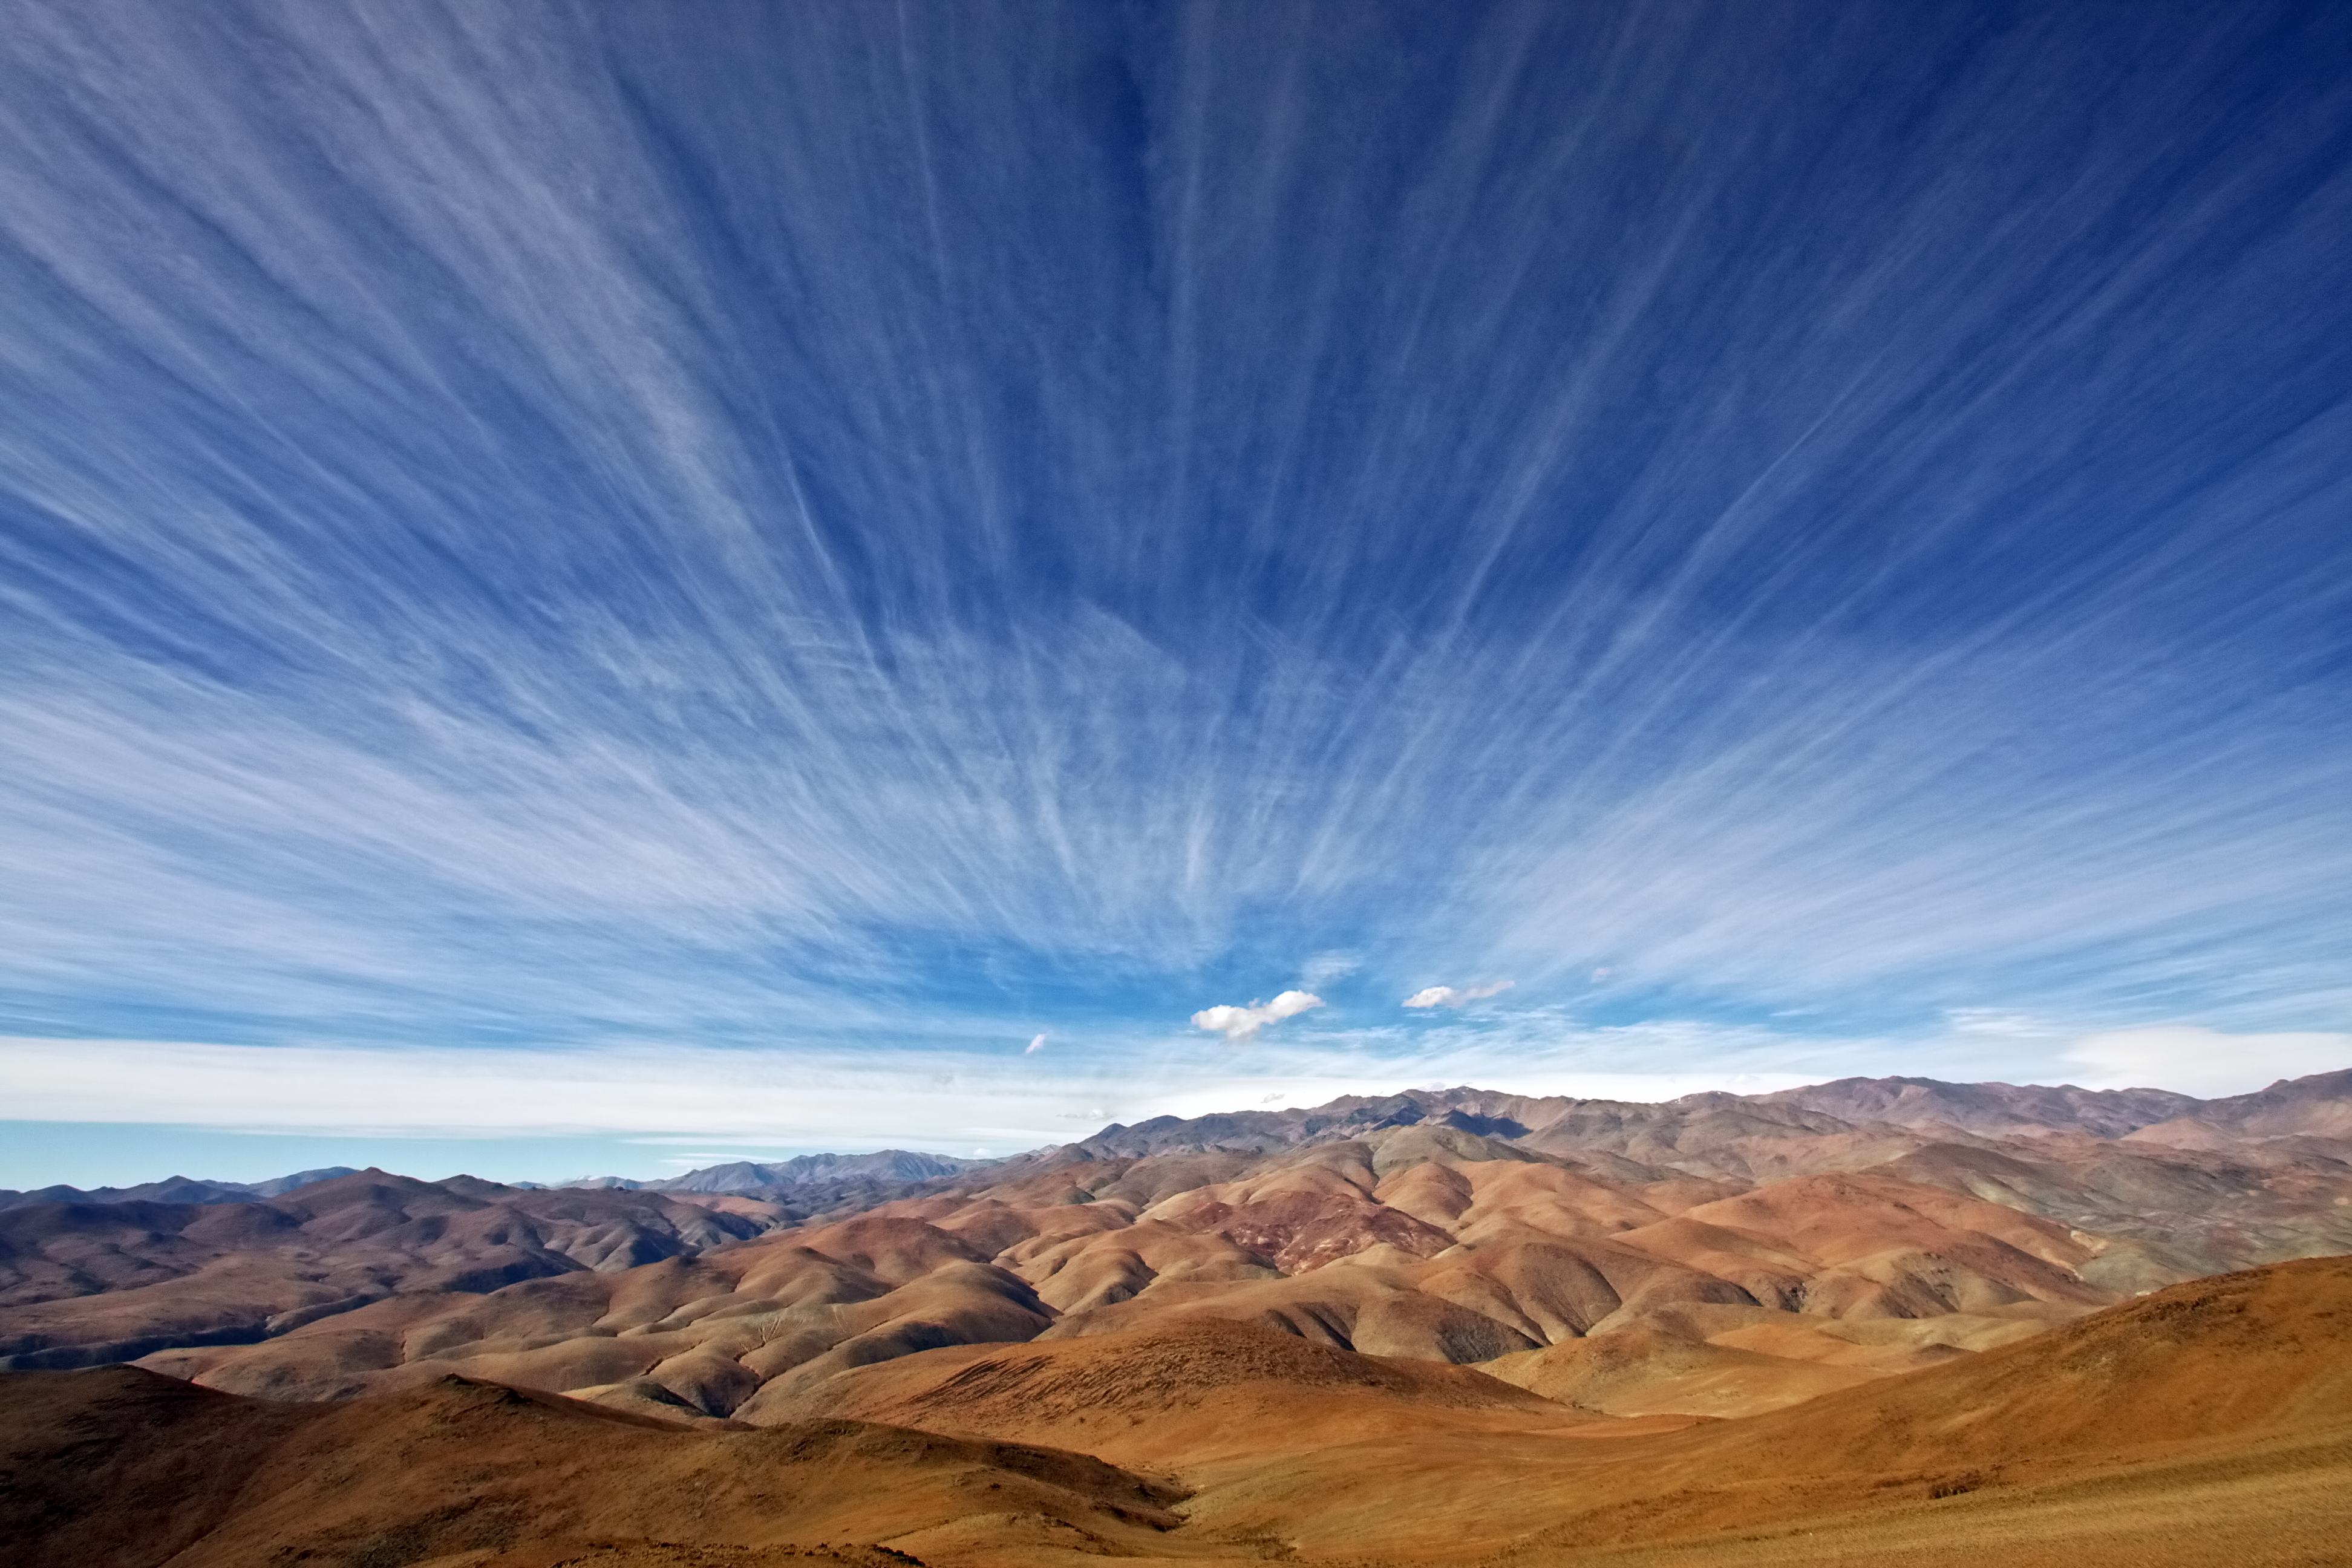

Sculpting La Silla’s skies

A rare patch of wispy white clouds streak across the sky over ESO’s La Silla Observatory in this photograph, taken on 11 June 2012 by astronomer Alan Fitzsimmons.

This dry, desolate environment with occasional strong gusts of wind may not be the best place for people to set up home, but it is the ideal location for telescopes. Dry, arid conditions help astronomers to avoid common observing problems like atmospheric disturbance, light pollution, humidity, and (most of the time!) clouds, allowing them to gain a clearer view of the cosmos above. Even on this rare day of cloud the sky had cleared by nightfall and observations took place as usual.

The telescopes that call La Silla home — including two major ESO-operated telescopes: the ESO 3.6-metre telescope and the New Technology Telescope (NTT) — are equipped with state of the art instruments, enabling them to fully exploit the unique viewing conditions in northern Chile.

The ESO 3.6-metre telescope currently operates with the High Accuracy Radial velocity Planet Searcher (HARPS), an instrument that is dedicated to the discovery of extrasolar worlds. The NTT was a pioneer in active optics, and was the first telescope in the world to have a computer-controlled main mirror.

La Silla was the first ESO site to be based in Chile back in the 1960s, and has been invaluable ever since.

Credit: A.Fitzsimmons/ESO